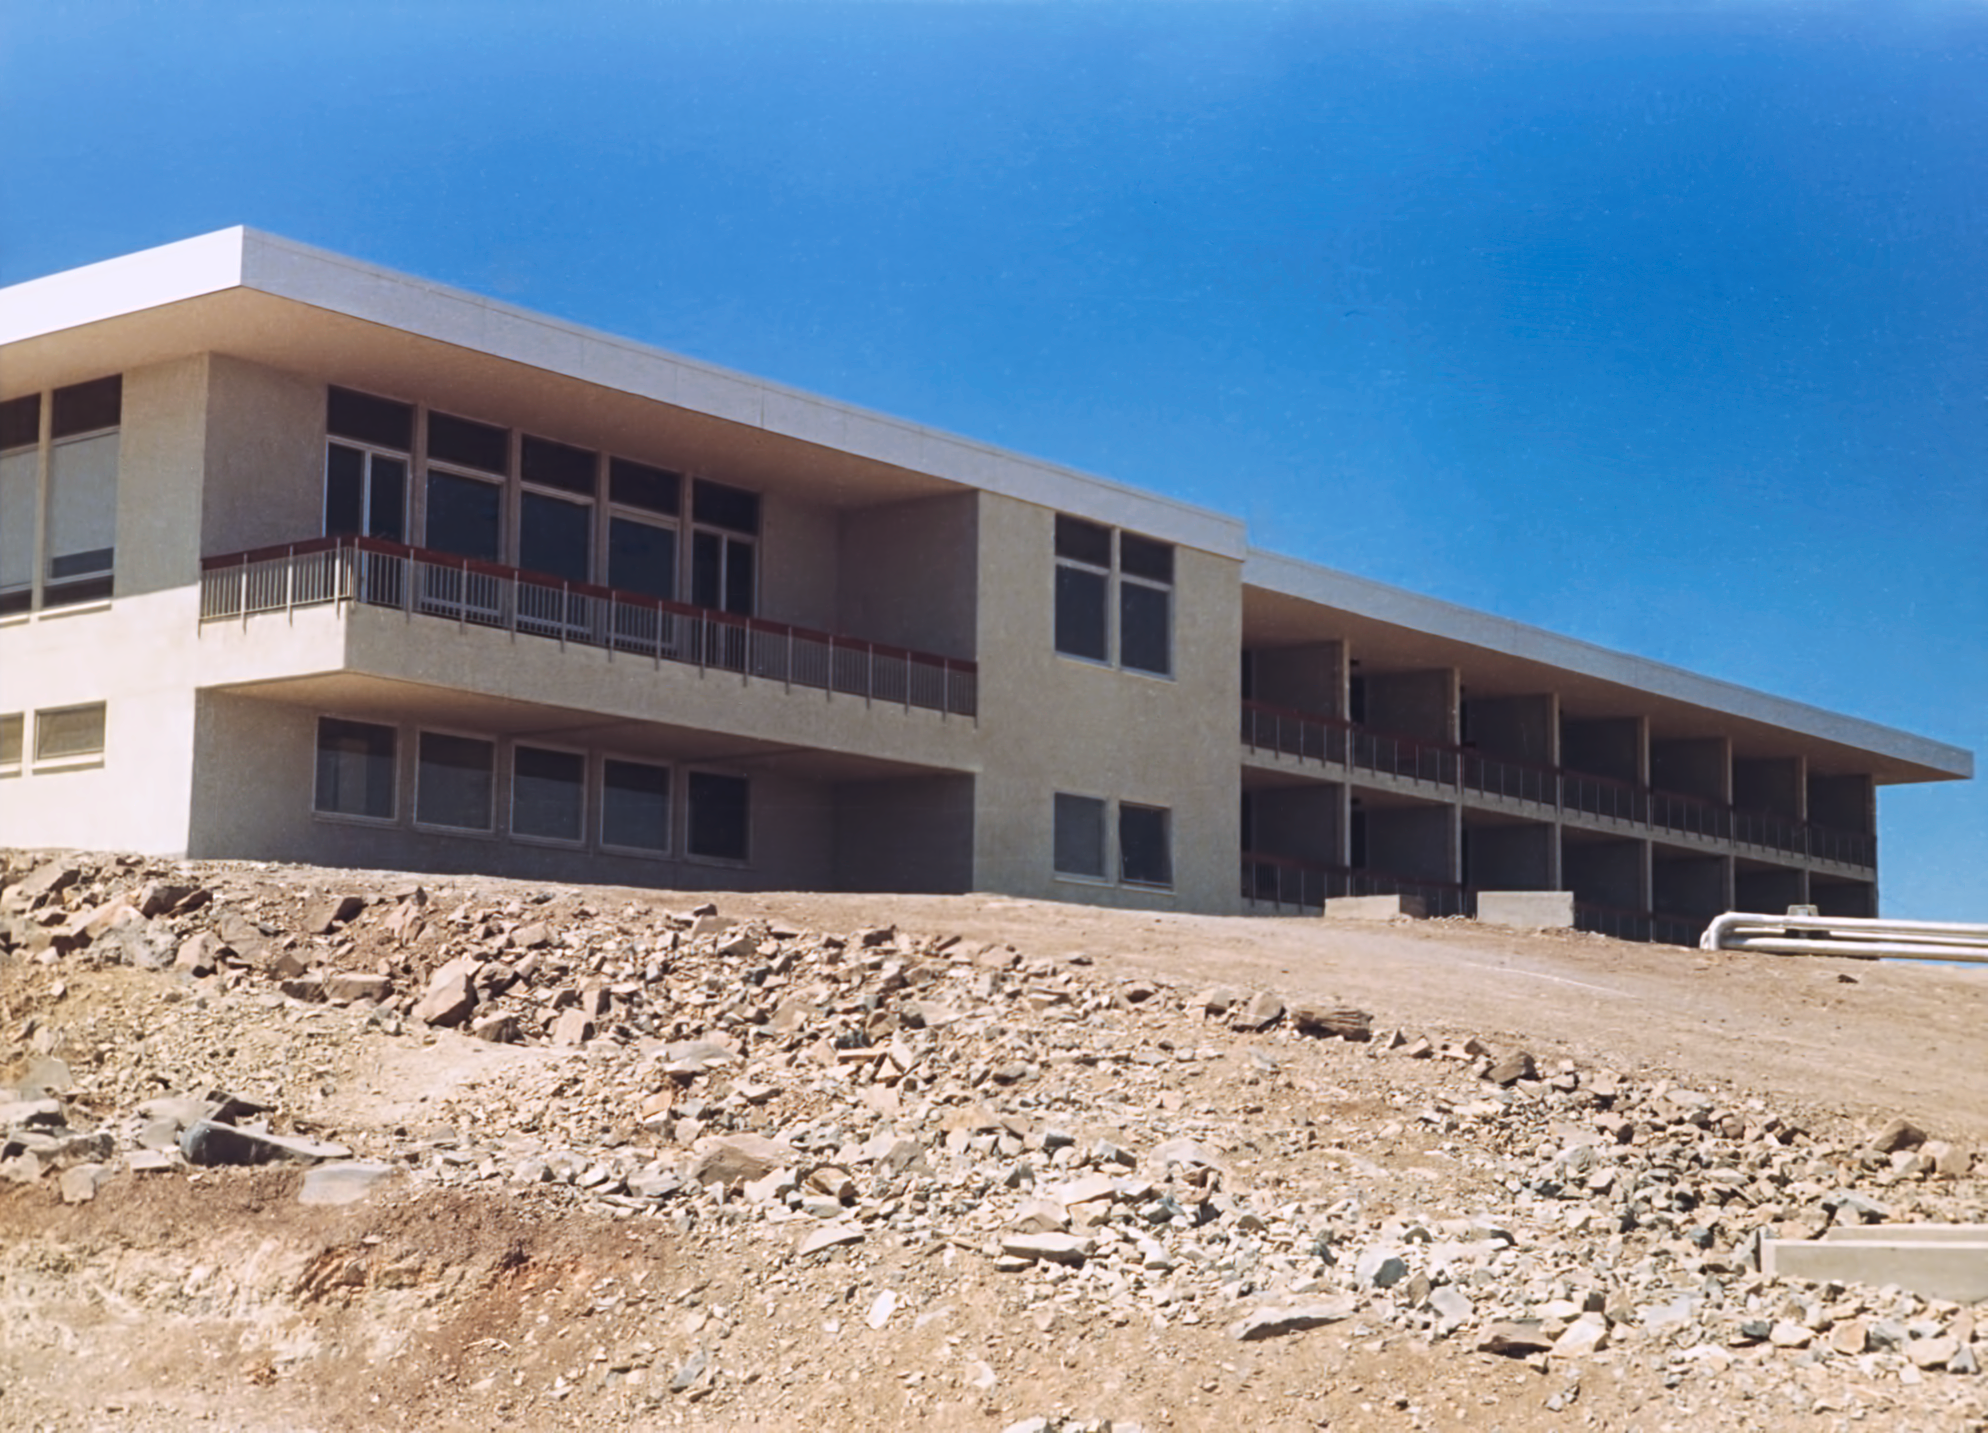

La Silla Hotel

The hotel at ESO's La Silla Observatory, photographed in the mid-1970s, shortly after its completion.

Credit: ESO/Hochtief